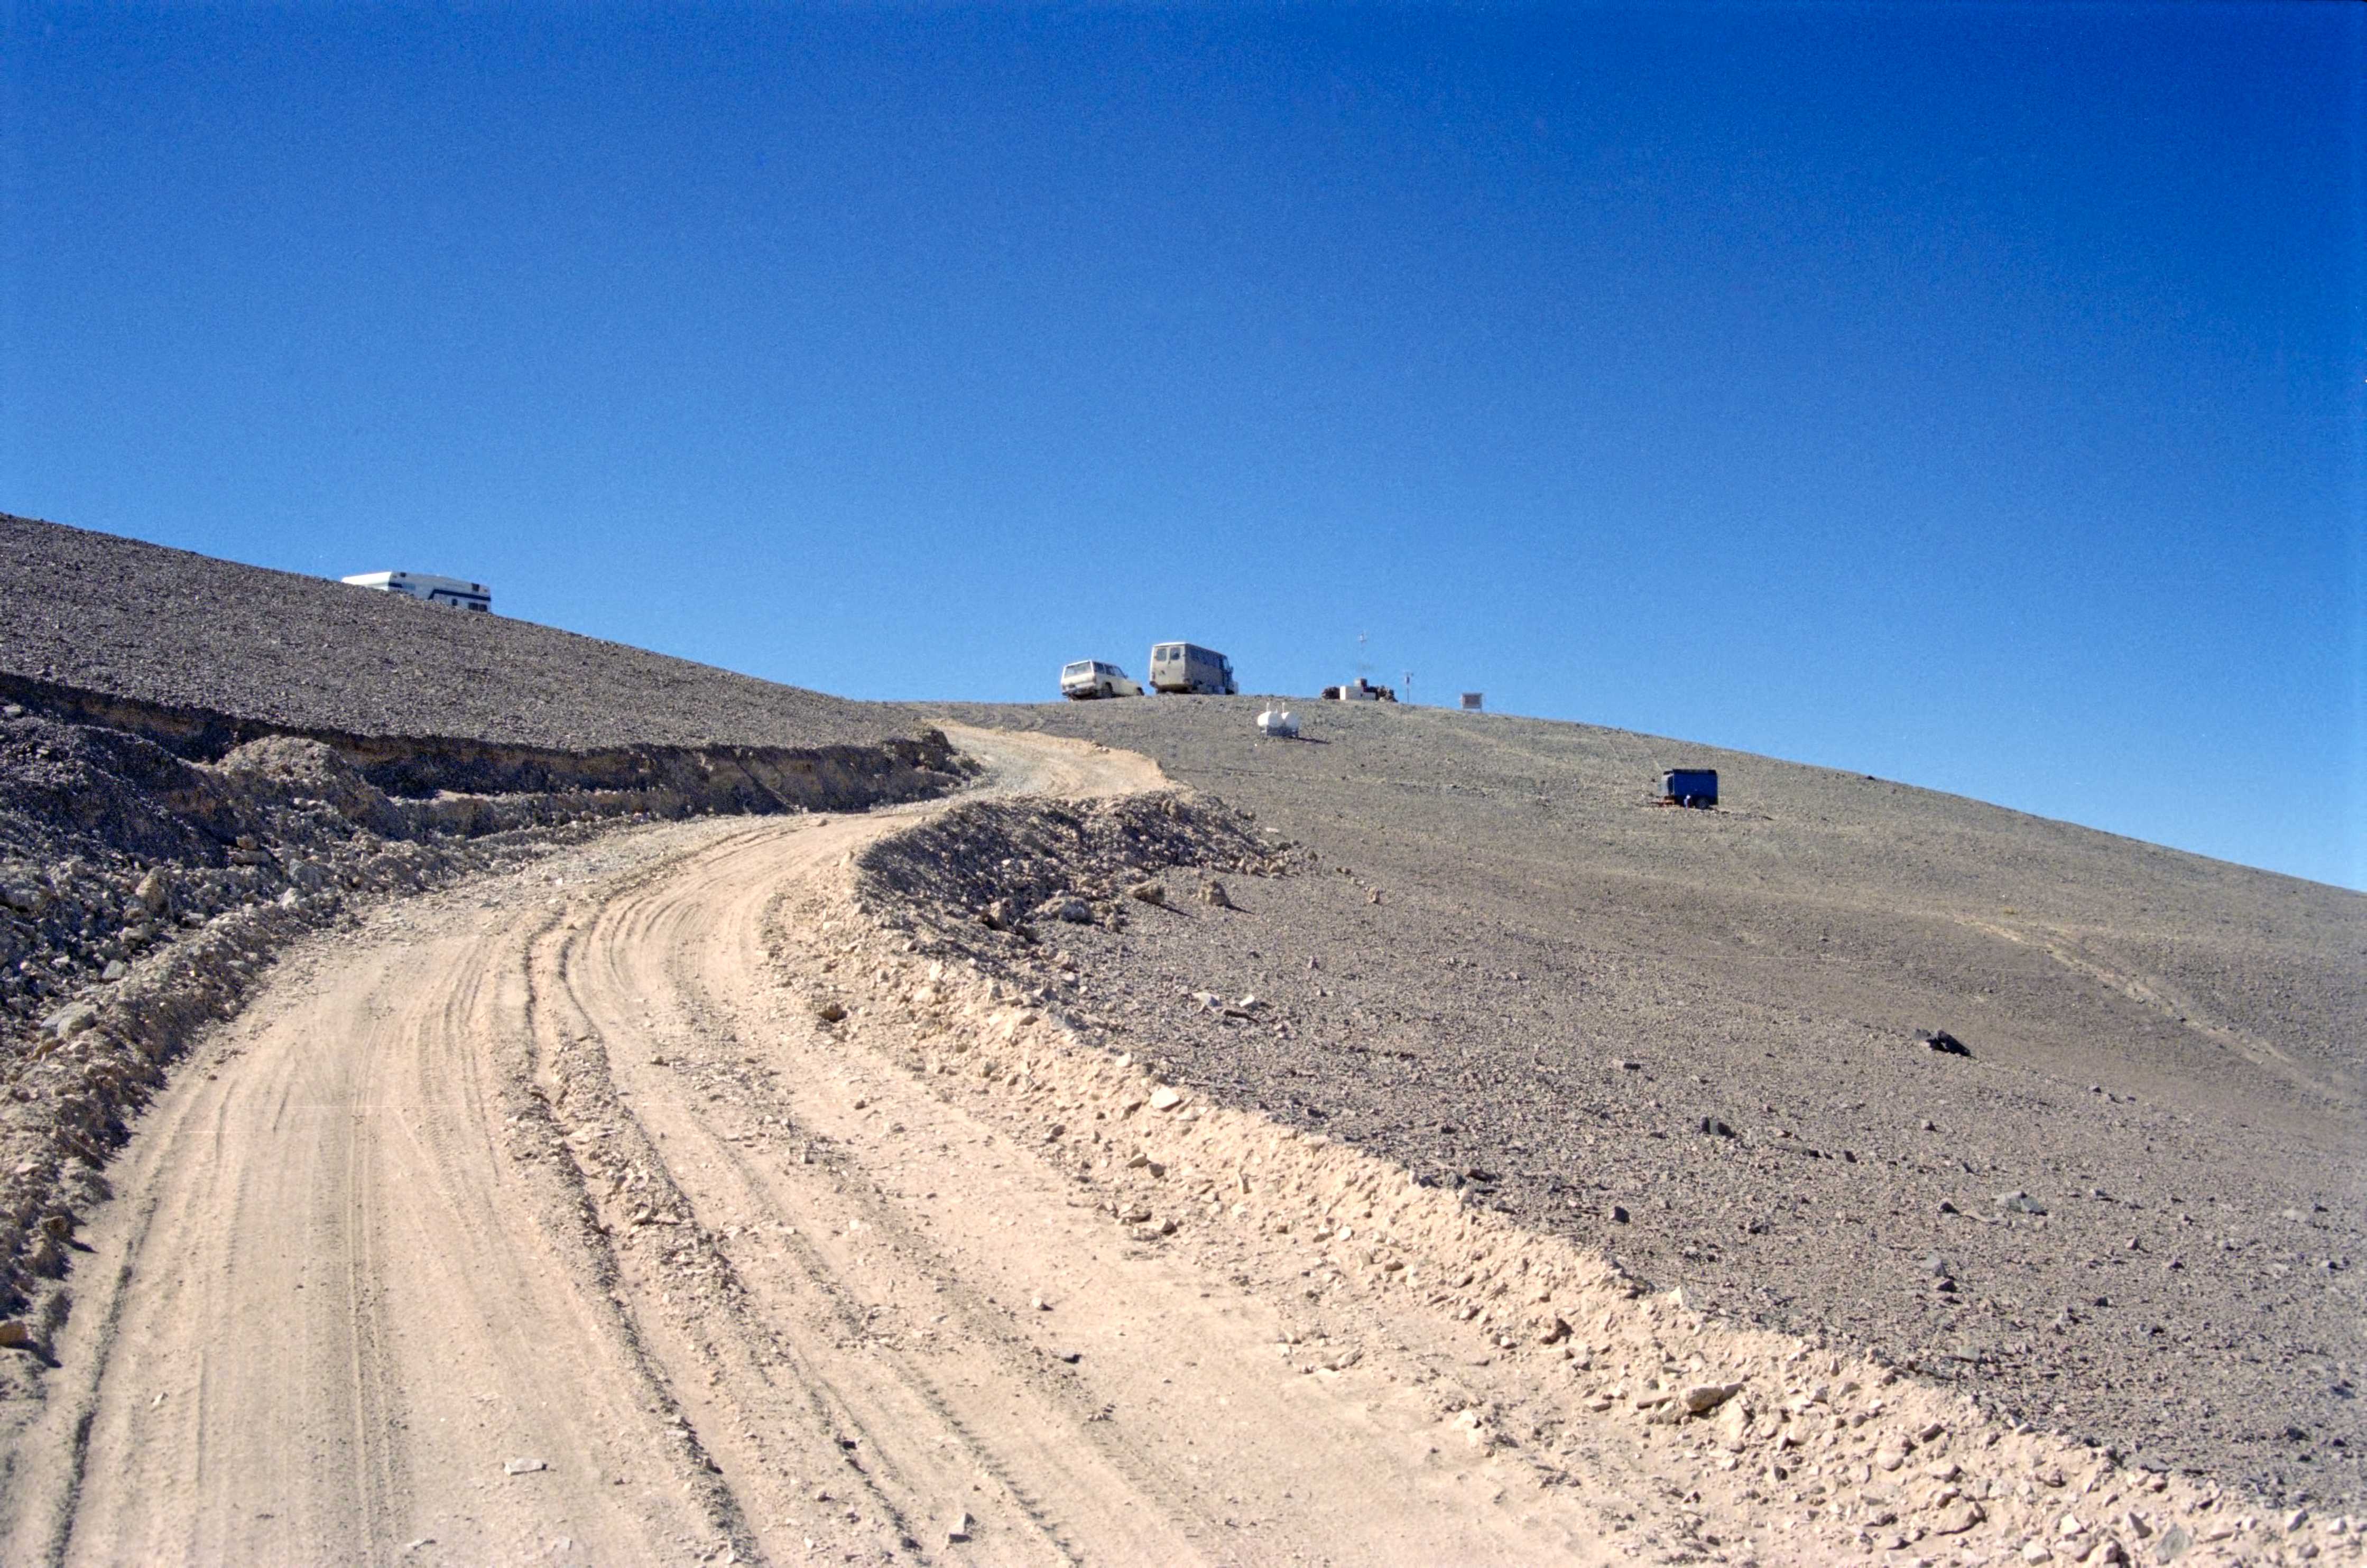

VLT site testing in the late 1980s

VLT site testing near Cerro Armazones in the late 1980s.

Credit: ESO